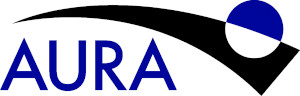

AURATransparent

Credit: NOIRLab